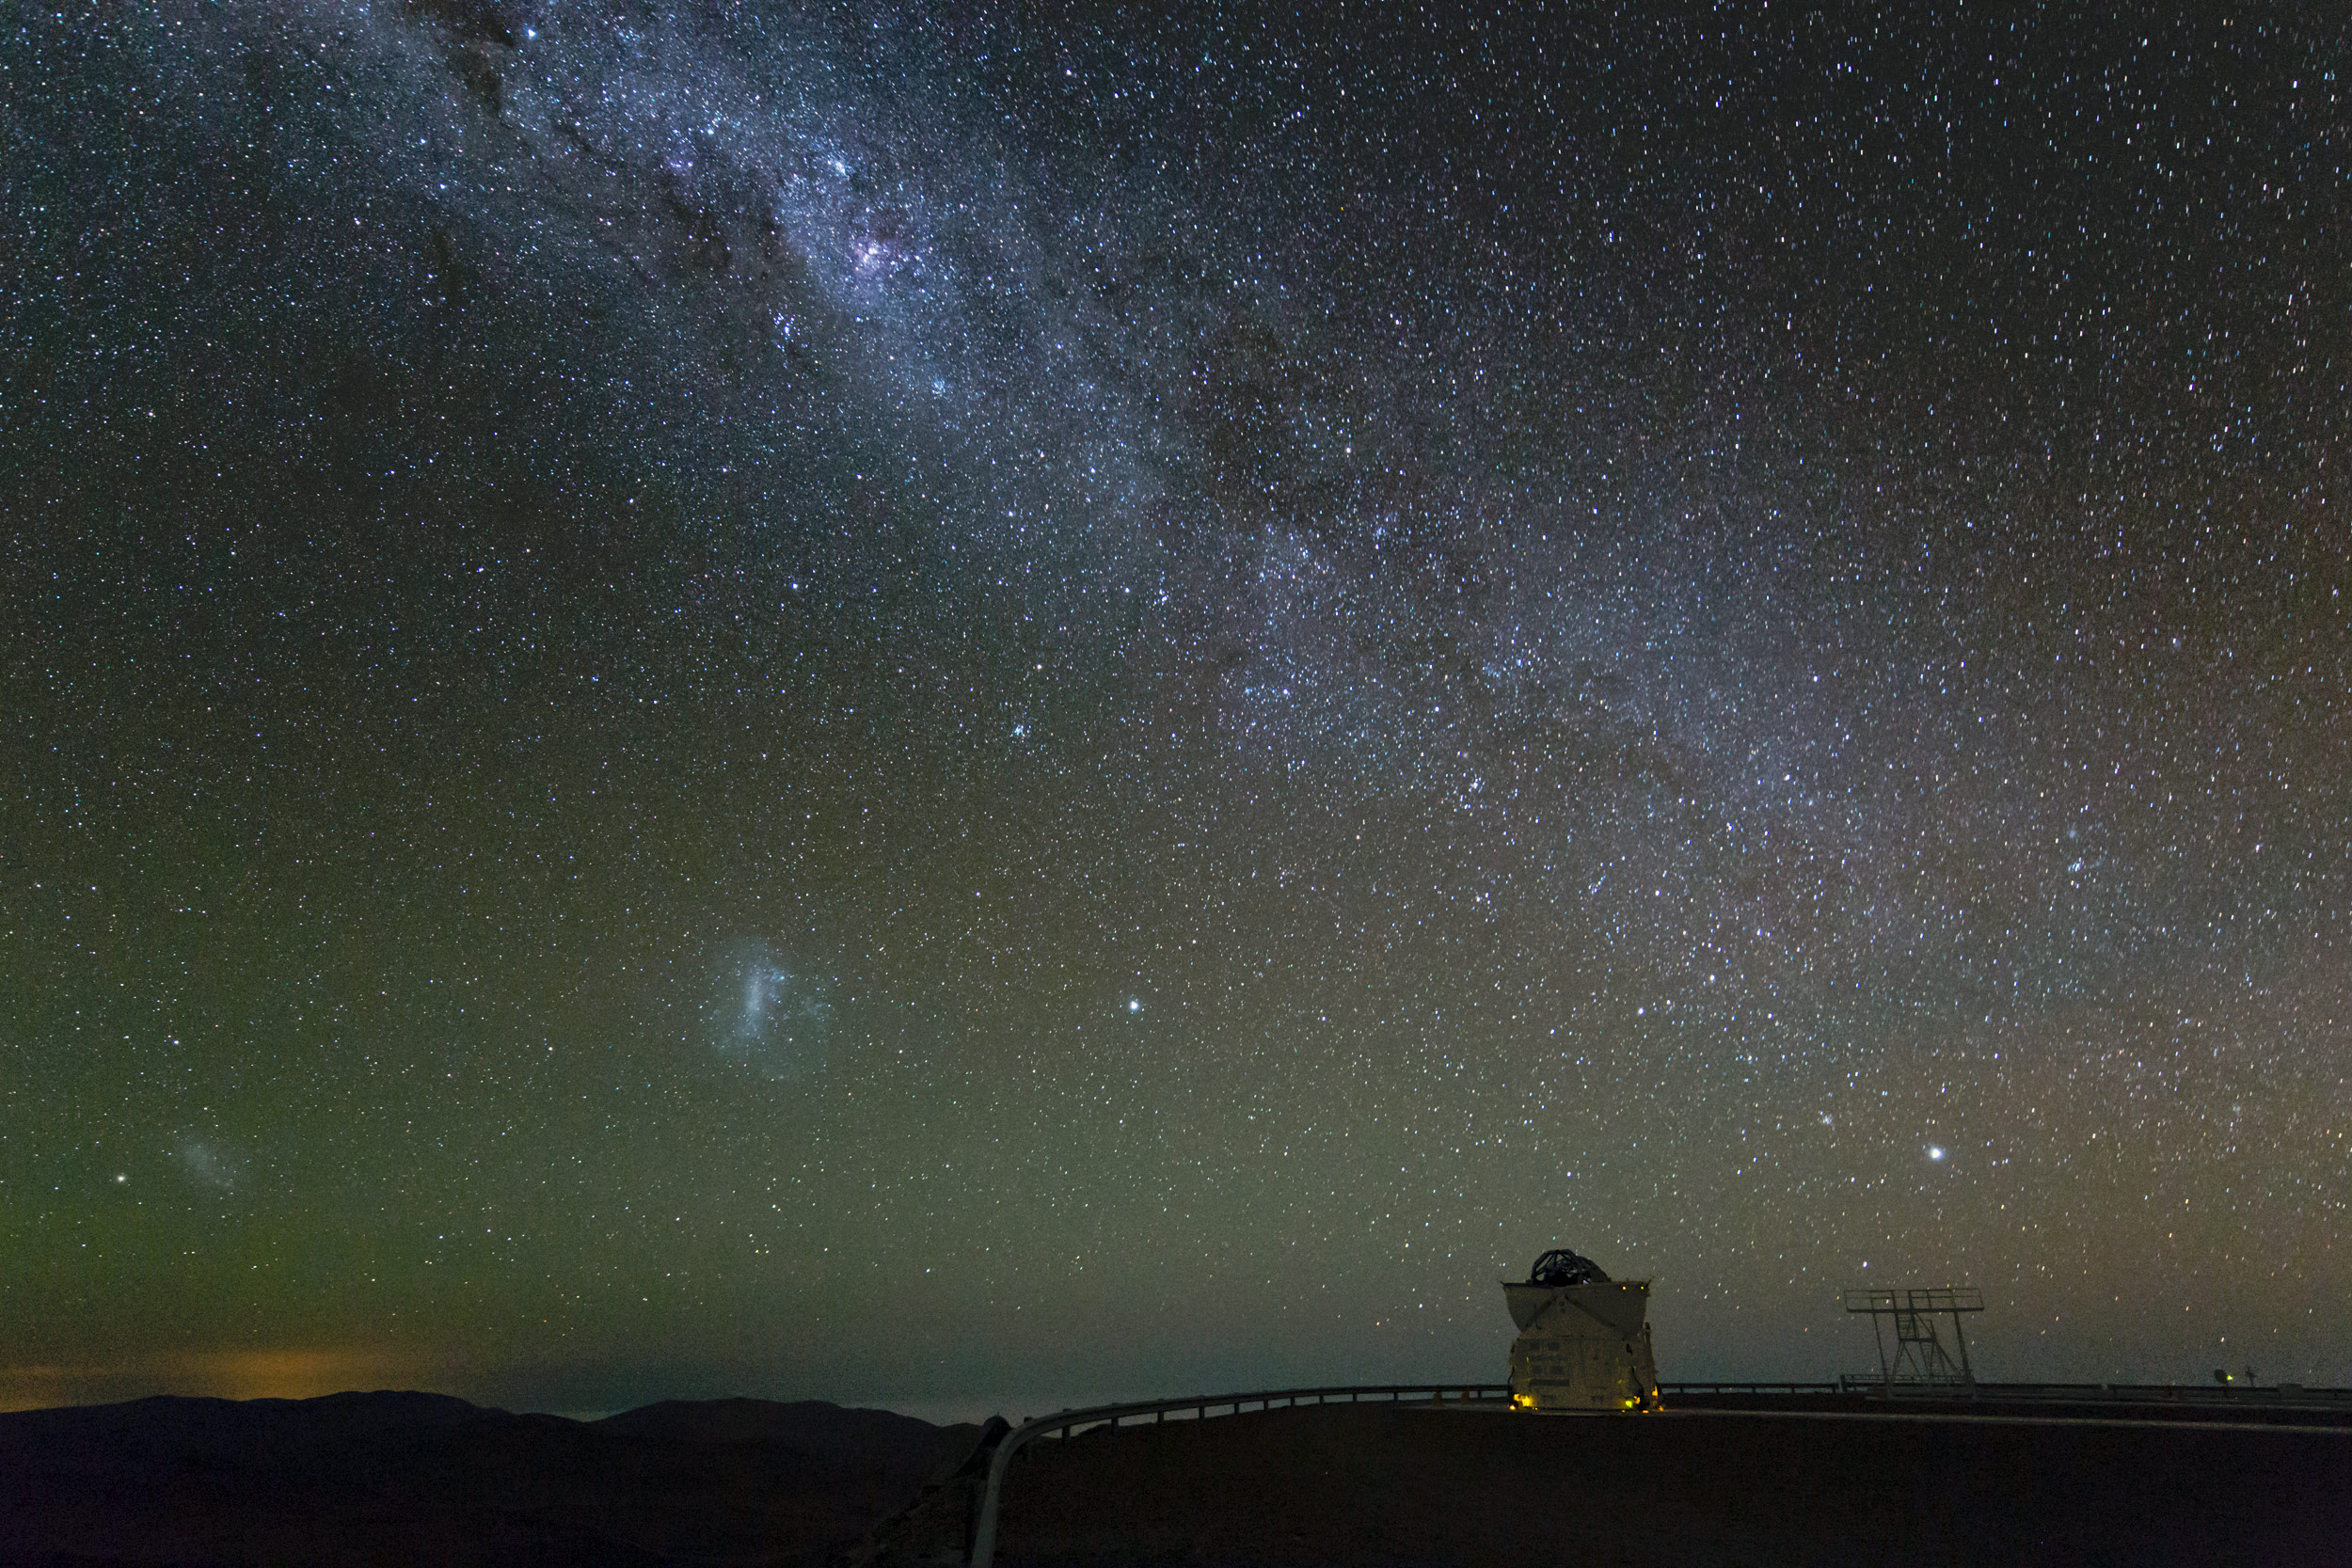

Glistening band of the Milky Way over Paranal

The Milky Way Galaxy seen to point down to one of the Auxiliary Telescopes on the VLT platform on Cerro Paranal – to the left, the Small and Large Magellanic Clouds. Taken during the ESO Ultra HD Expedition.

Credit: ESO/C. Malin (christophmalin.com)